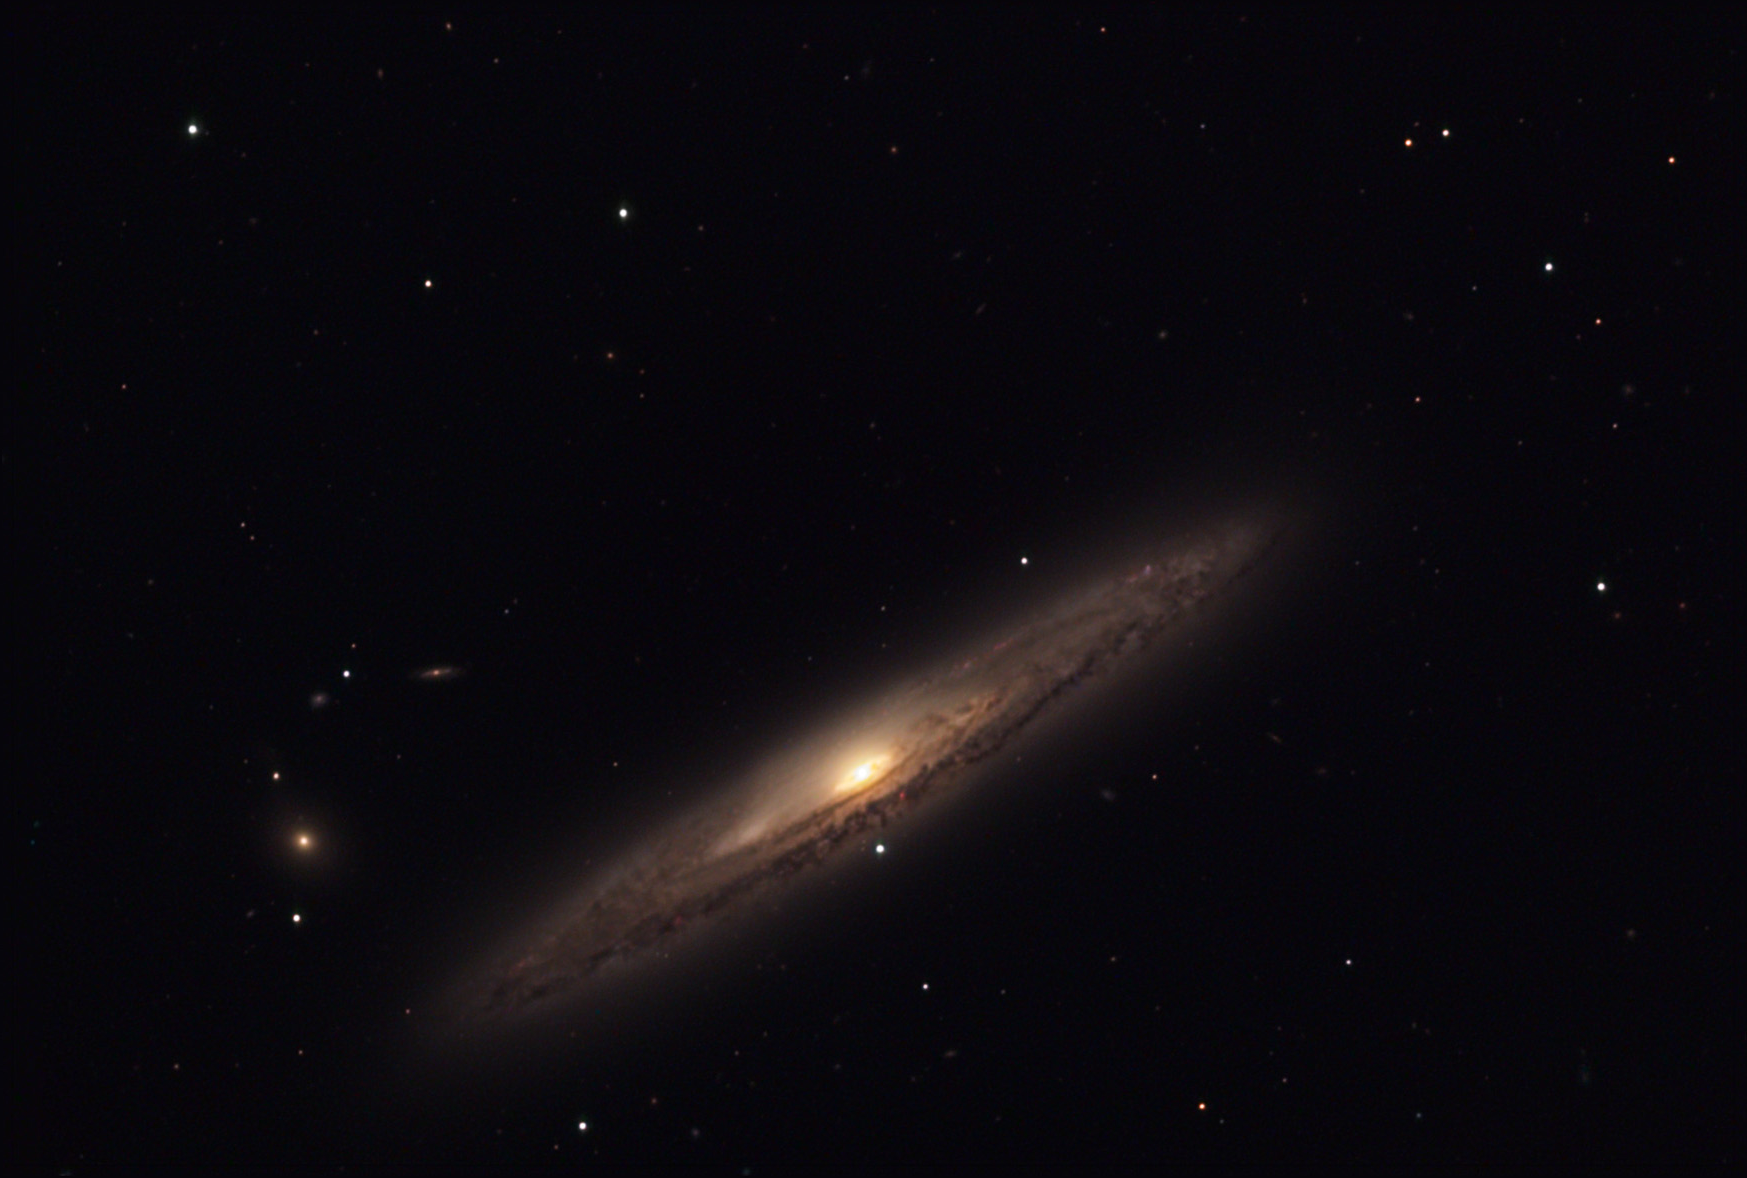

NGC 4216

NGC 4216 is an edge-on spiral galaxy located not far from the center of the Virgo Cluster of galaxies. If the redshift of this galaxy was used to calculate the distance, it would be much smaller than expected. This is due to the internal motions of galaxies inside the Virgo Cluster. The entire group of galaxies is moving away from us, but NGC 4216 is moving towards us with respect to other group members. Thus, the net velocity for NGC 4216 is smaller than expected. Based on all information, this galaxy is roughly 40 million light years away. Inevitably astronomers will attempt to classify edge-on galaxies- which is often difficult due to the perspective we view them. In this case, many astronomers have measured aspects of this galaxy which lead them to believed it is a barred spiral galaxy, not unlike NGC 3953.

This image was taken as part of Advanced Observing Program (AOP) program at Kitt Peak Visitor Center during 2014.

Credit: KPNO/NOIRLab/NSF/AURA/Ken Siarkiewicz/Adam Block